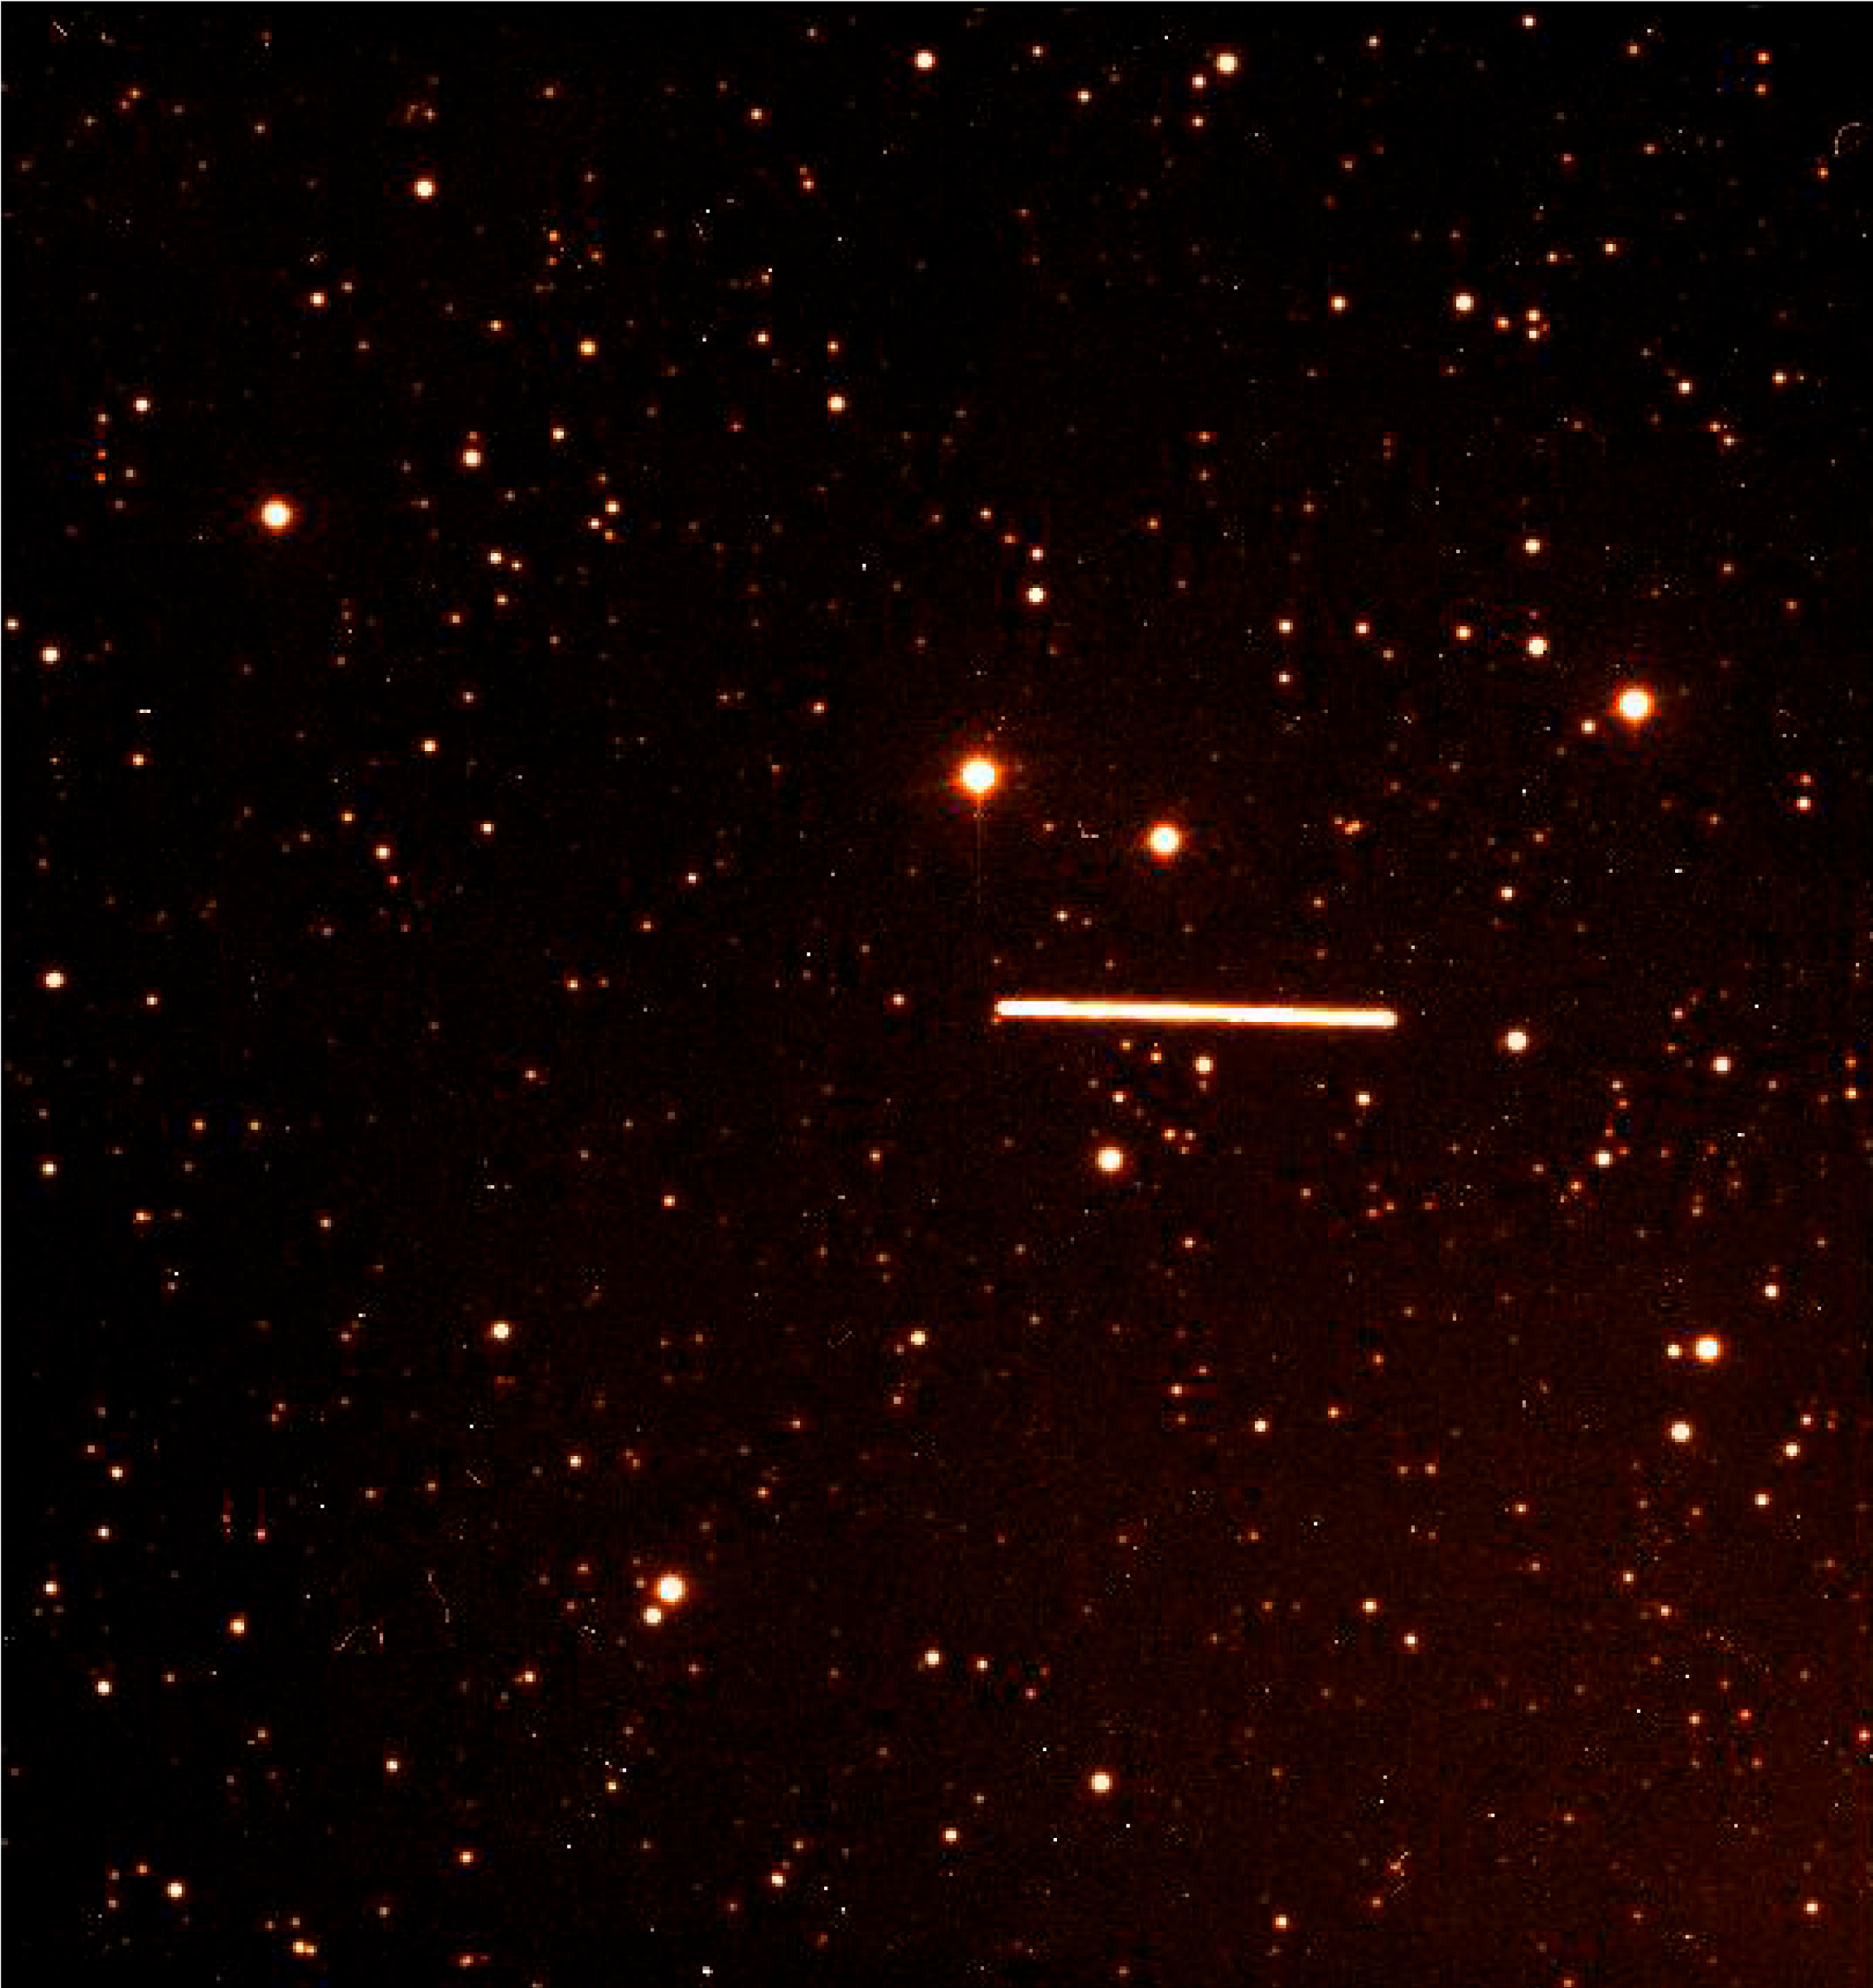

Asteroid (4179) Toutatis passes the Earth

These photos were obtained nearly simultaneously in the morning of September 29, at 02:30 hrs UT, when the asteroid was passing through the constellation of Triangulum Australe ("The Southern Triangle"). The offset between the two trails corresponds to the difference of the lines-of-sight from the two telescopes towards the object. Two 1-min images were taken almost simultaneously with the FORS-1 instrument on Kueyen, the second 8.2m VLT Unit Telescope on Paranal, and on the WFI camera installed on the ESO/MPI 2.2m telescope at La Silla. The WFI image was obtained though a R broad-band filter; on the VLT, a narrow band [O III] interference filter was used to attenuate the light of the bright asteroid. The images were then scaled and processed in order to compensate for the different characteristics of the two instruments (scale, orientation, distortion, sensitivity). The VLT image is displayed in red, the WFI image in green. As the stars are common to both images, they appear yellowish.

Credit: ESO